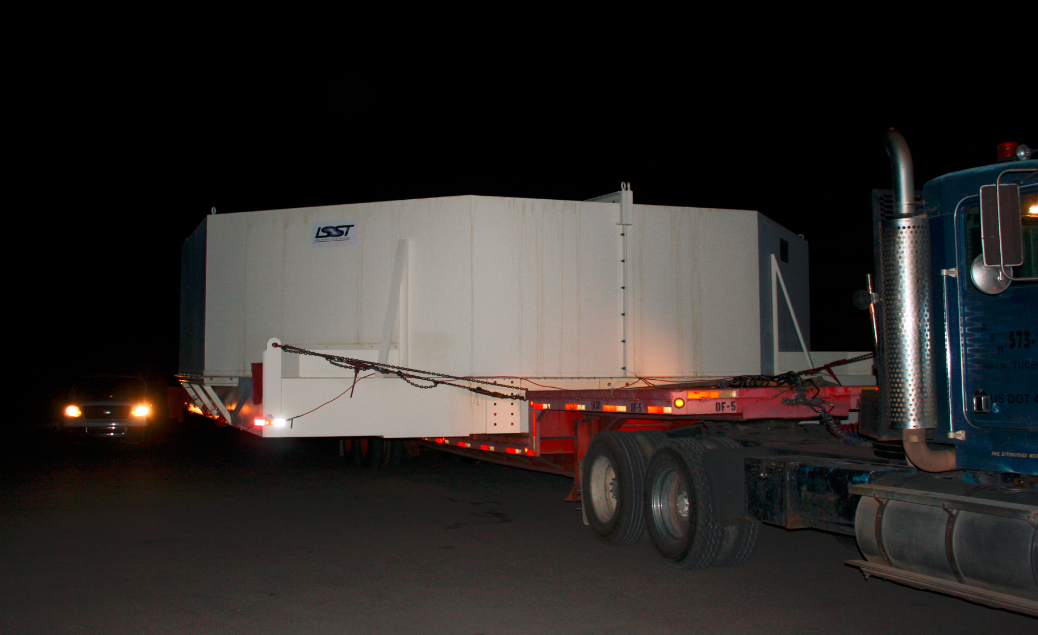

M1M3 Box Arrives at Mirror Lab

The 72, 620 pound M1M3 shipping container was successfully transported from CAID Industries in Tucson to the Richard F. Caris Mirror Lab, University of Arizona. The 30ft x 30ft oversize load departed at 4am, escorted by four Tucson police cars and two pilot vehicles. Offloading was completed by 5:30am. Once Final Acceptance Testing is completed, the M1M3 will be stored locally in Tucson for final integrated testing prior to shipment to the summit facility in Chile.

Credit: Rubin Observatory/NSF/AURA